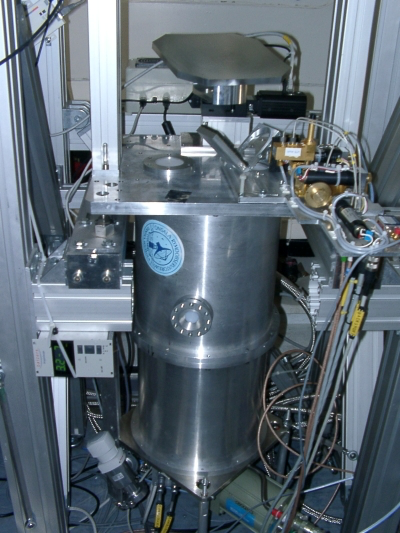

APEX-2A

The APEX–2A instrument was mounted on the Atacama Pathfinder Experiment (APEX) telescope on the Chajnantor plateau, in Chile’s Atacama region in the Summer of 2005.

Credit: ESO